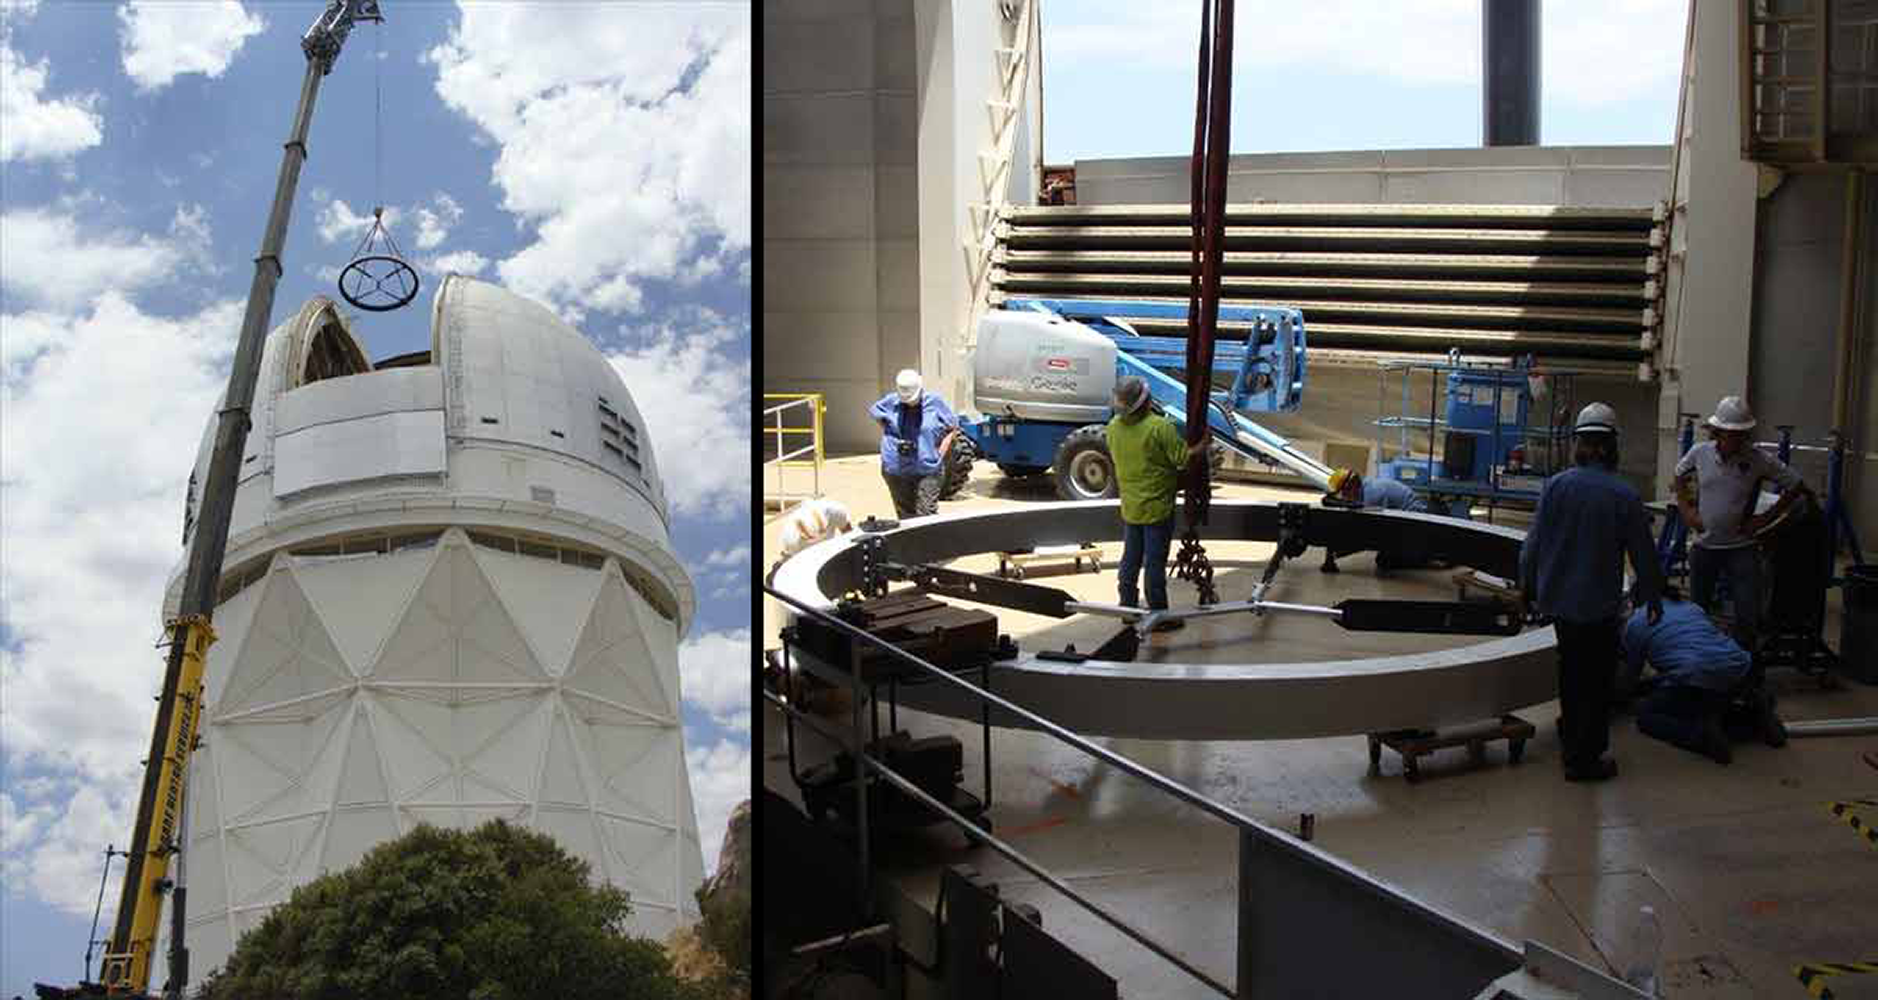

Kitt Peak 4-m Mayall Receives New Top End Ring

The Mayall telescope’s new top end ring was recently installed using a 450 ton crane with a 250 foot boom. The top ring will support new optics for the Dark Energy Spectroscopic Instrument (DESI), a state-of-the-art spectrometer that can measure the spectra of 5000 astronomical objects simultaneously. By surveying 30 million galaxies and quasars, DESI will explore the mysterious physics of dark energy, which is believed to accelerate the expansion of the Universe.

Credit: D. Sprayberry & NOAO/AURA/NSF